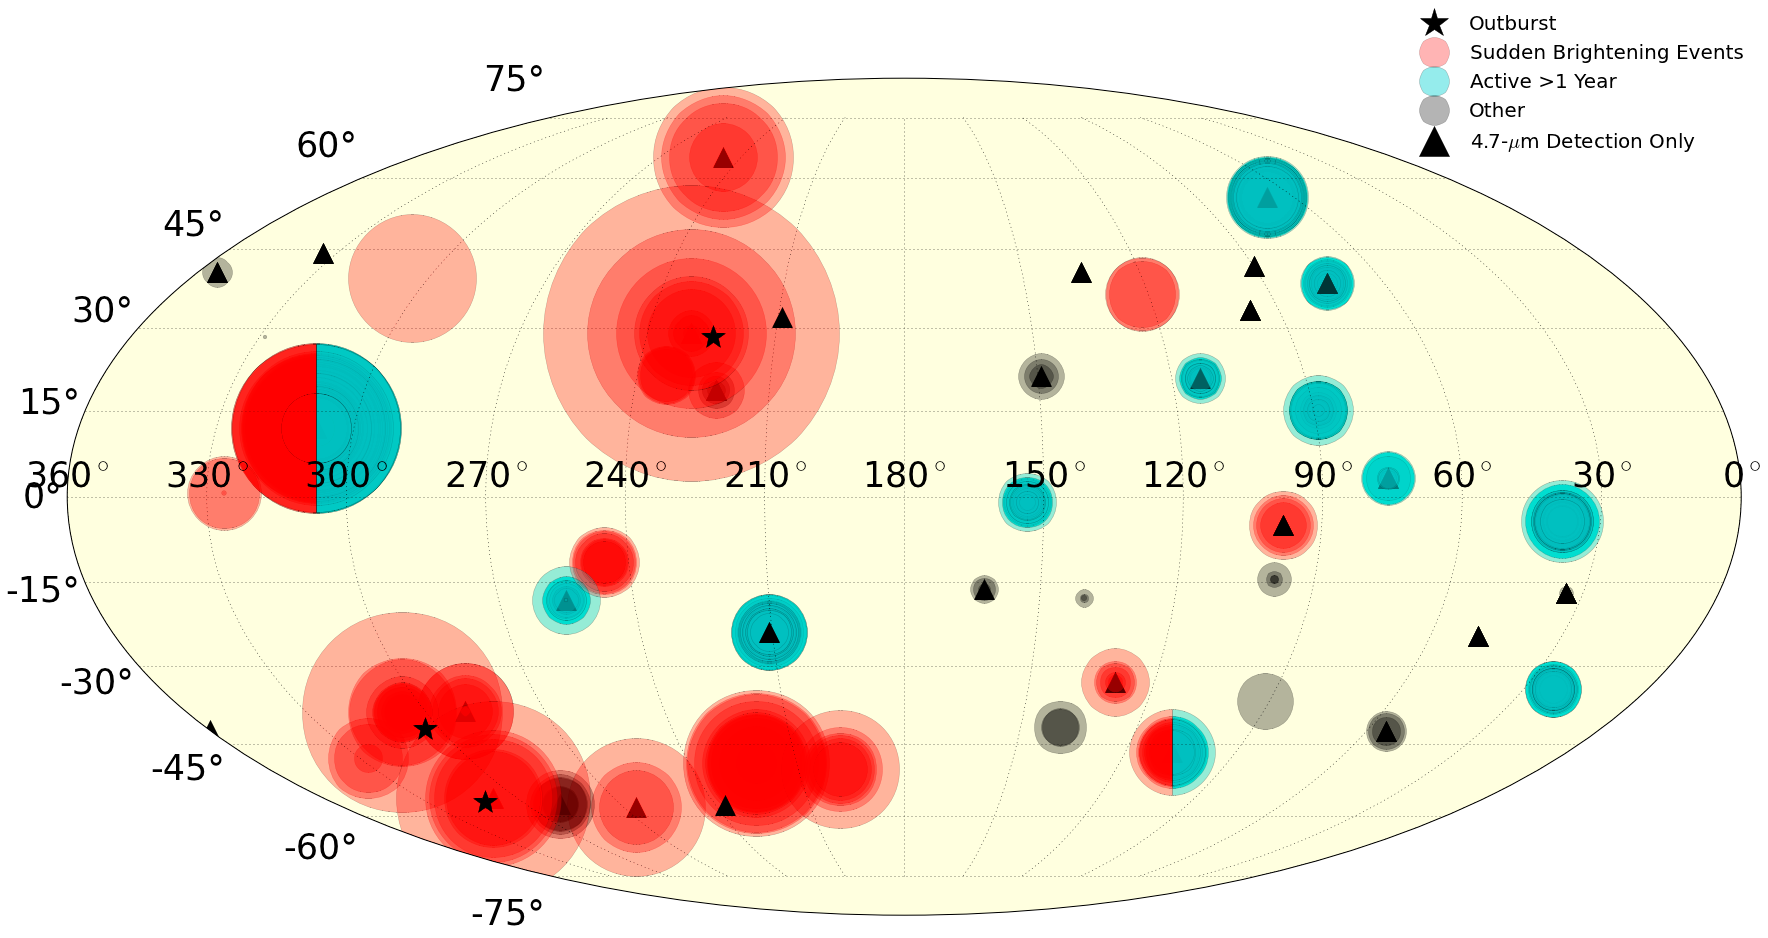

All hot spot detections from August 2013 through December 2015 shown on a full map of Io

All hot spot detections from August 2013 through December 2015 shown on a full map of Io. Each circle represents a new detection; the size of the circle corresponds logarithmically to the intensity, and more opaque regions are where a hot spot was detected multiple times. The color and symbol indicate the type of eruption, following the legend. Loki Patera is at 310 West, 10 North and Kurdalagon Patera is at 220 West, 50 South. Credit: Katherine de Kleer and Imke de Pater, UC Berkeley

Credit: NOIRLab